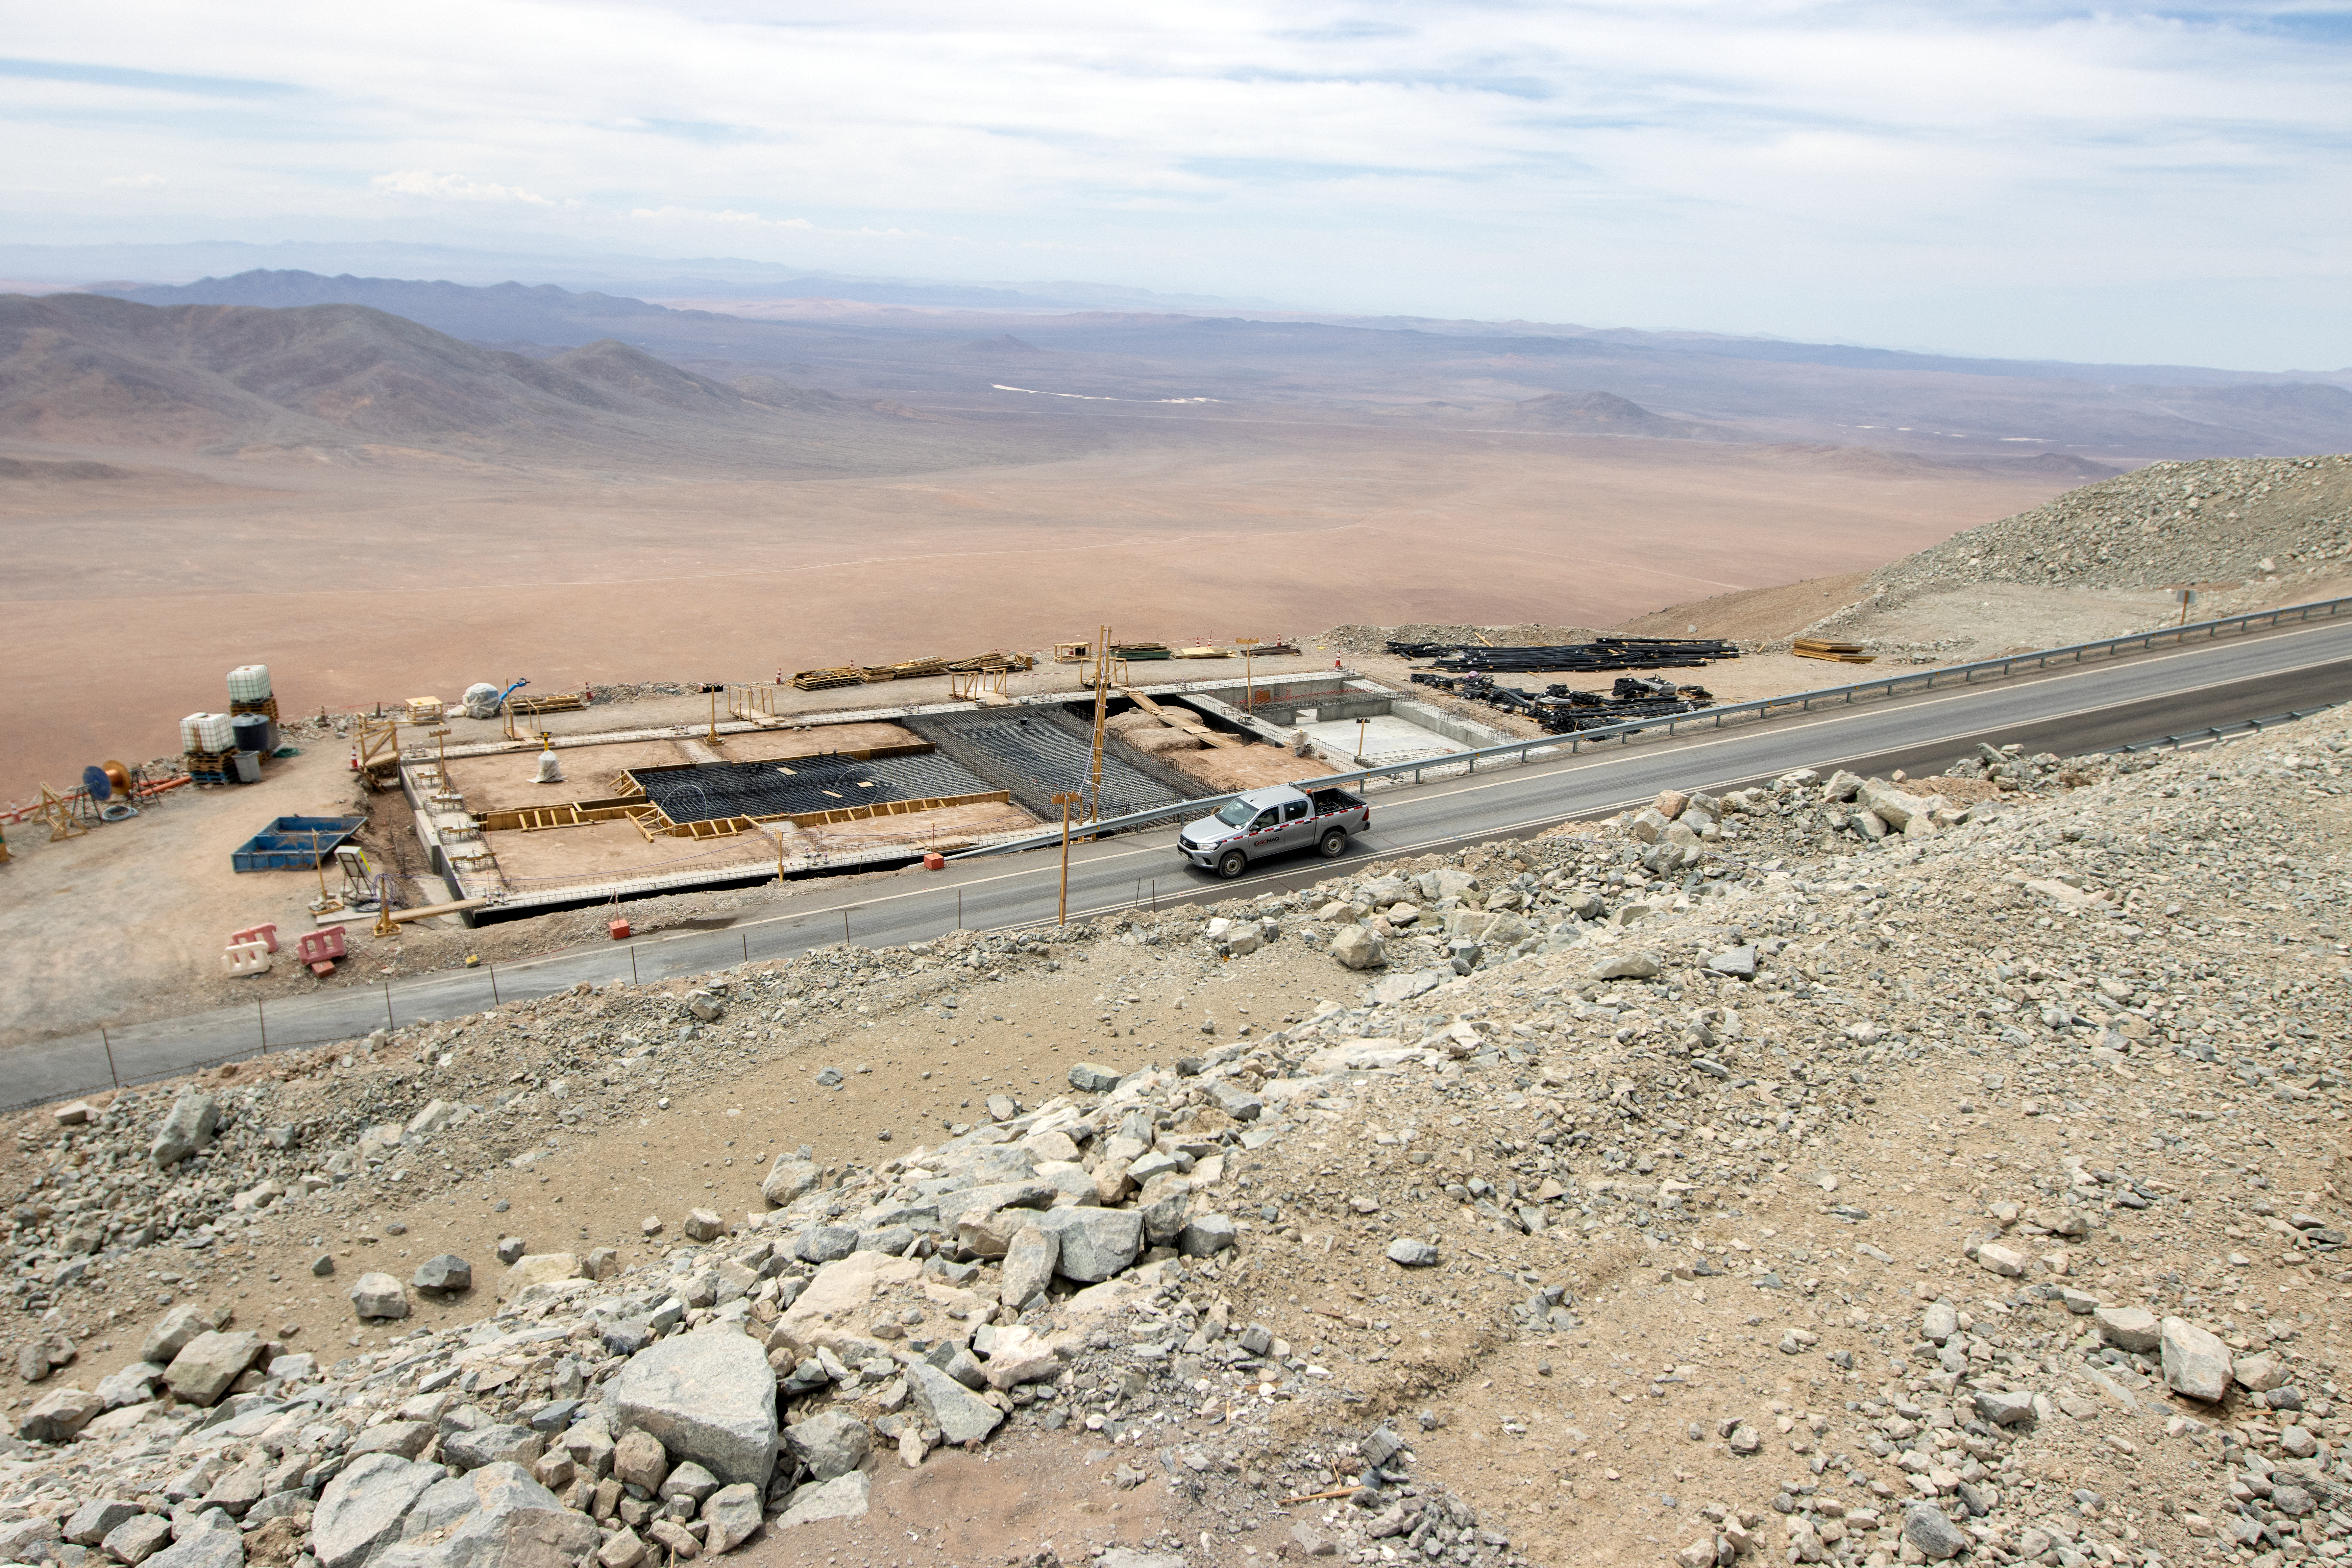

Keeping the ELT cool

A view to the east of the ELT where the Chiller Platform is being built. Once finished this plant will deliver cryostat materials to cool down the various ELT systems and instruments.

Credit: ESO